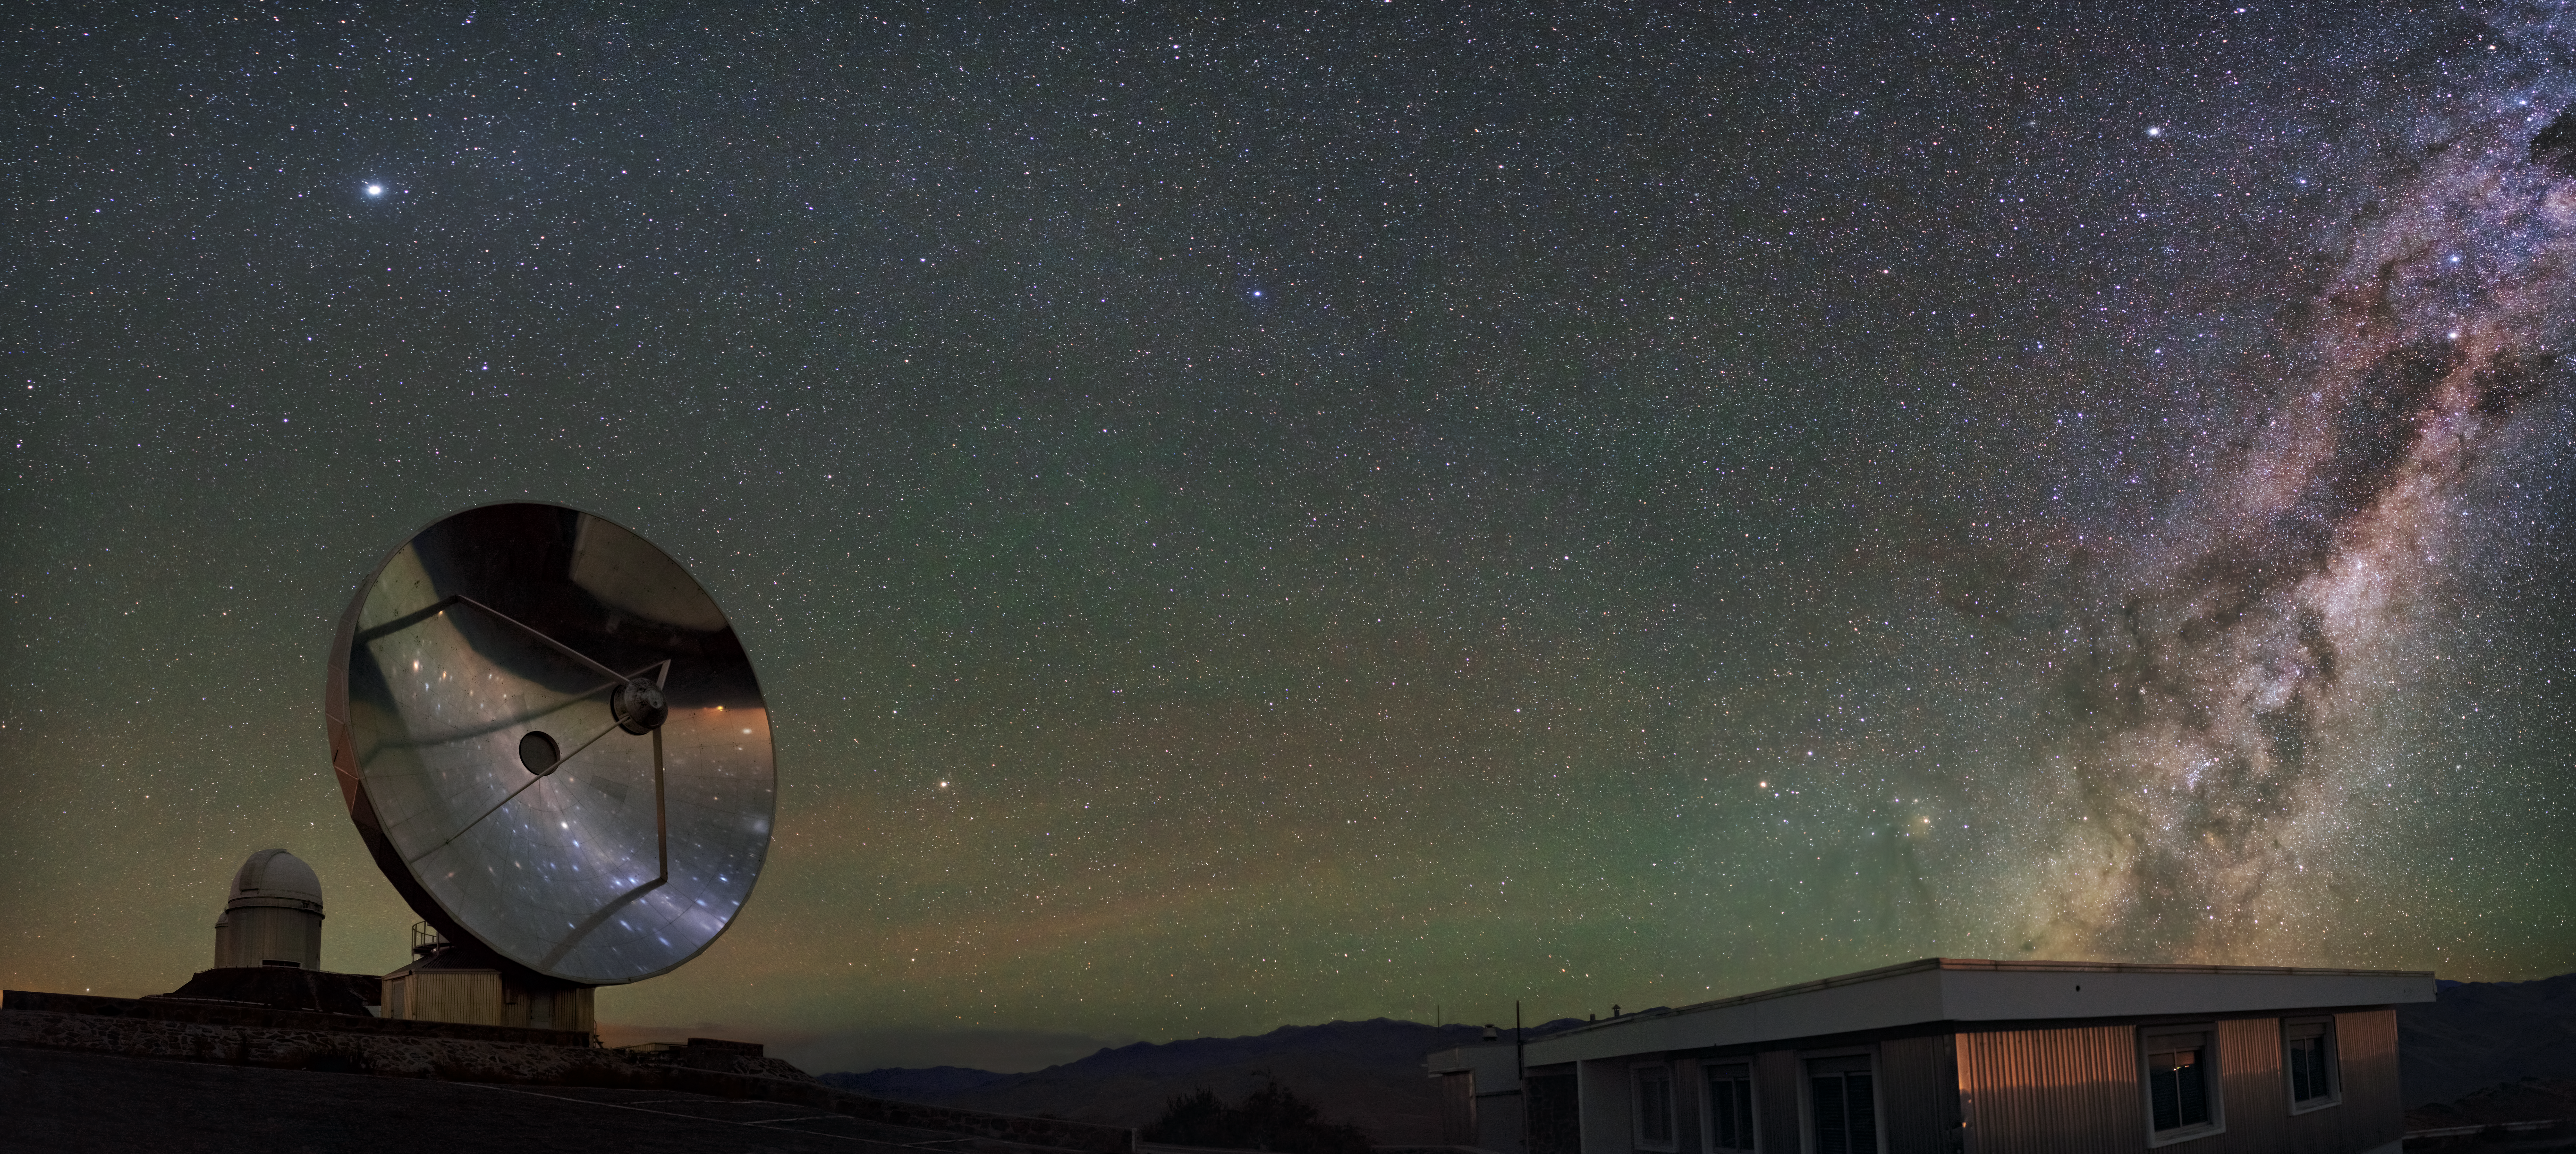

Still a beauty

At La Silla, a beautiful Chilean night sky is being reflected on the disc of the Swedish-ESO Submillimetre Telescope (SEST), now decommissioned. The Milky Way is arching on the right, while on the left the dome of the ESO 3.6-metre telescope is recognizable. Airglow cherishes the scene with delicate greenish hues all around.

Credit: C. Obermeier/ESO